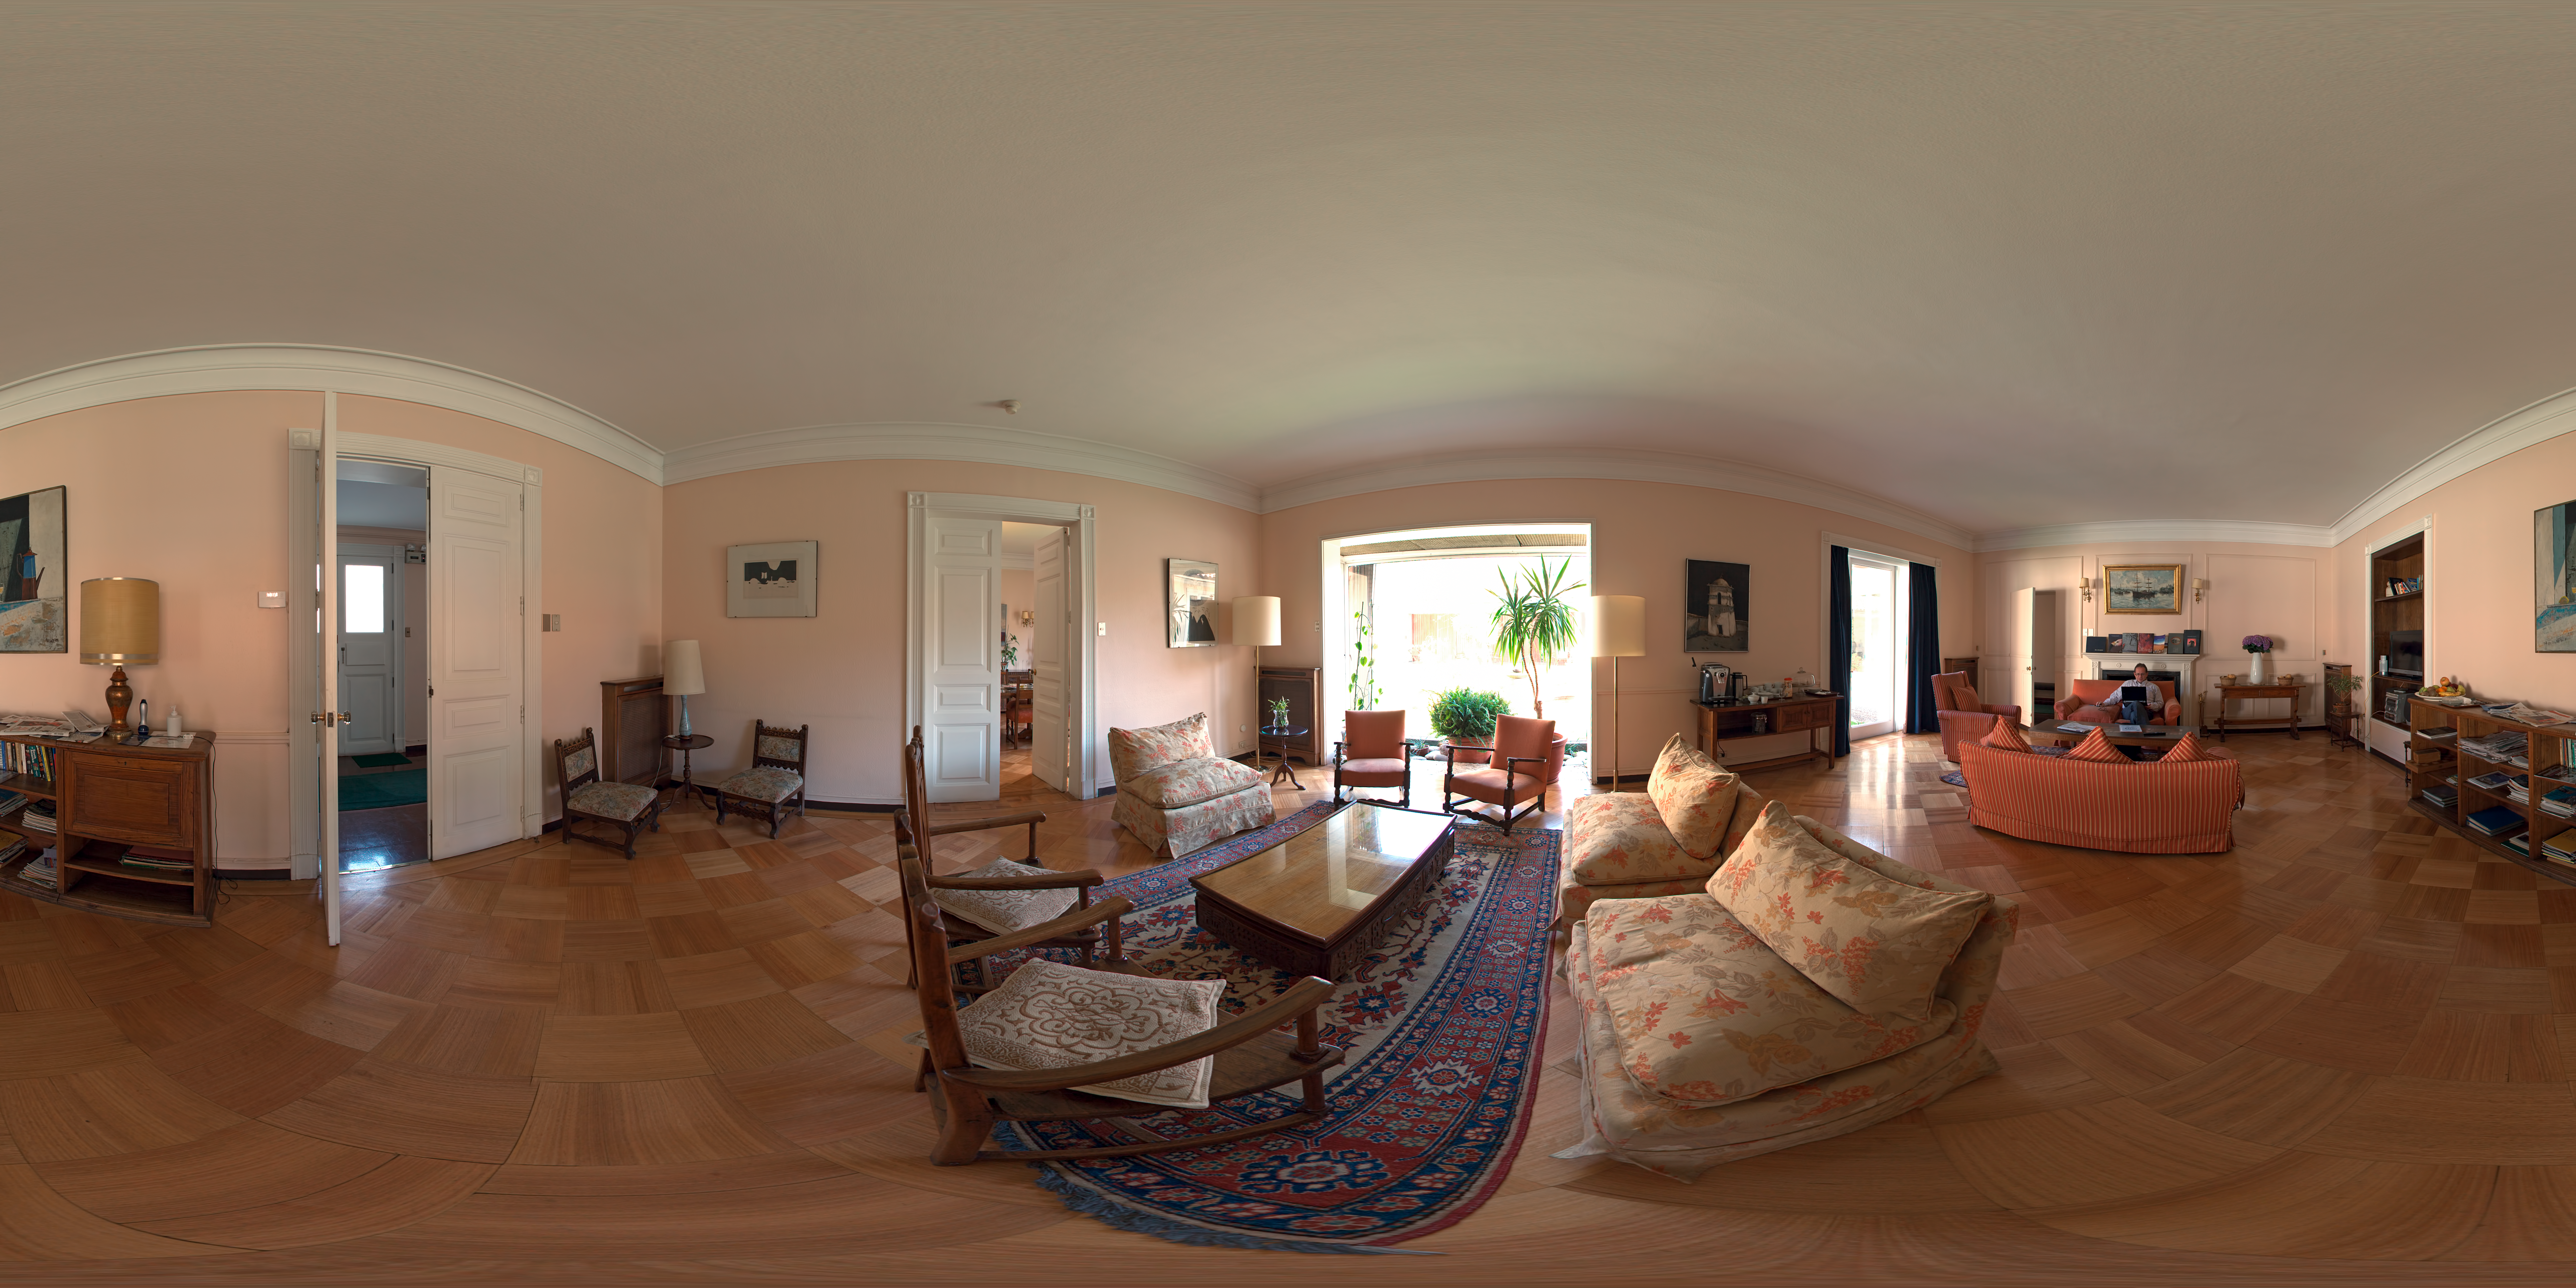

Guesthouse living room

360 degree panorama of the living room at the ESO Guesthouse in Vitacura - the official lodge for visiting astronomers and ESO staff travelling between Europe and ESO sites.

Credit: ESO